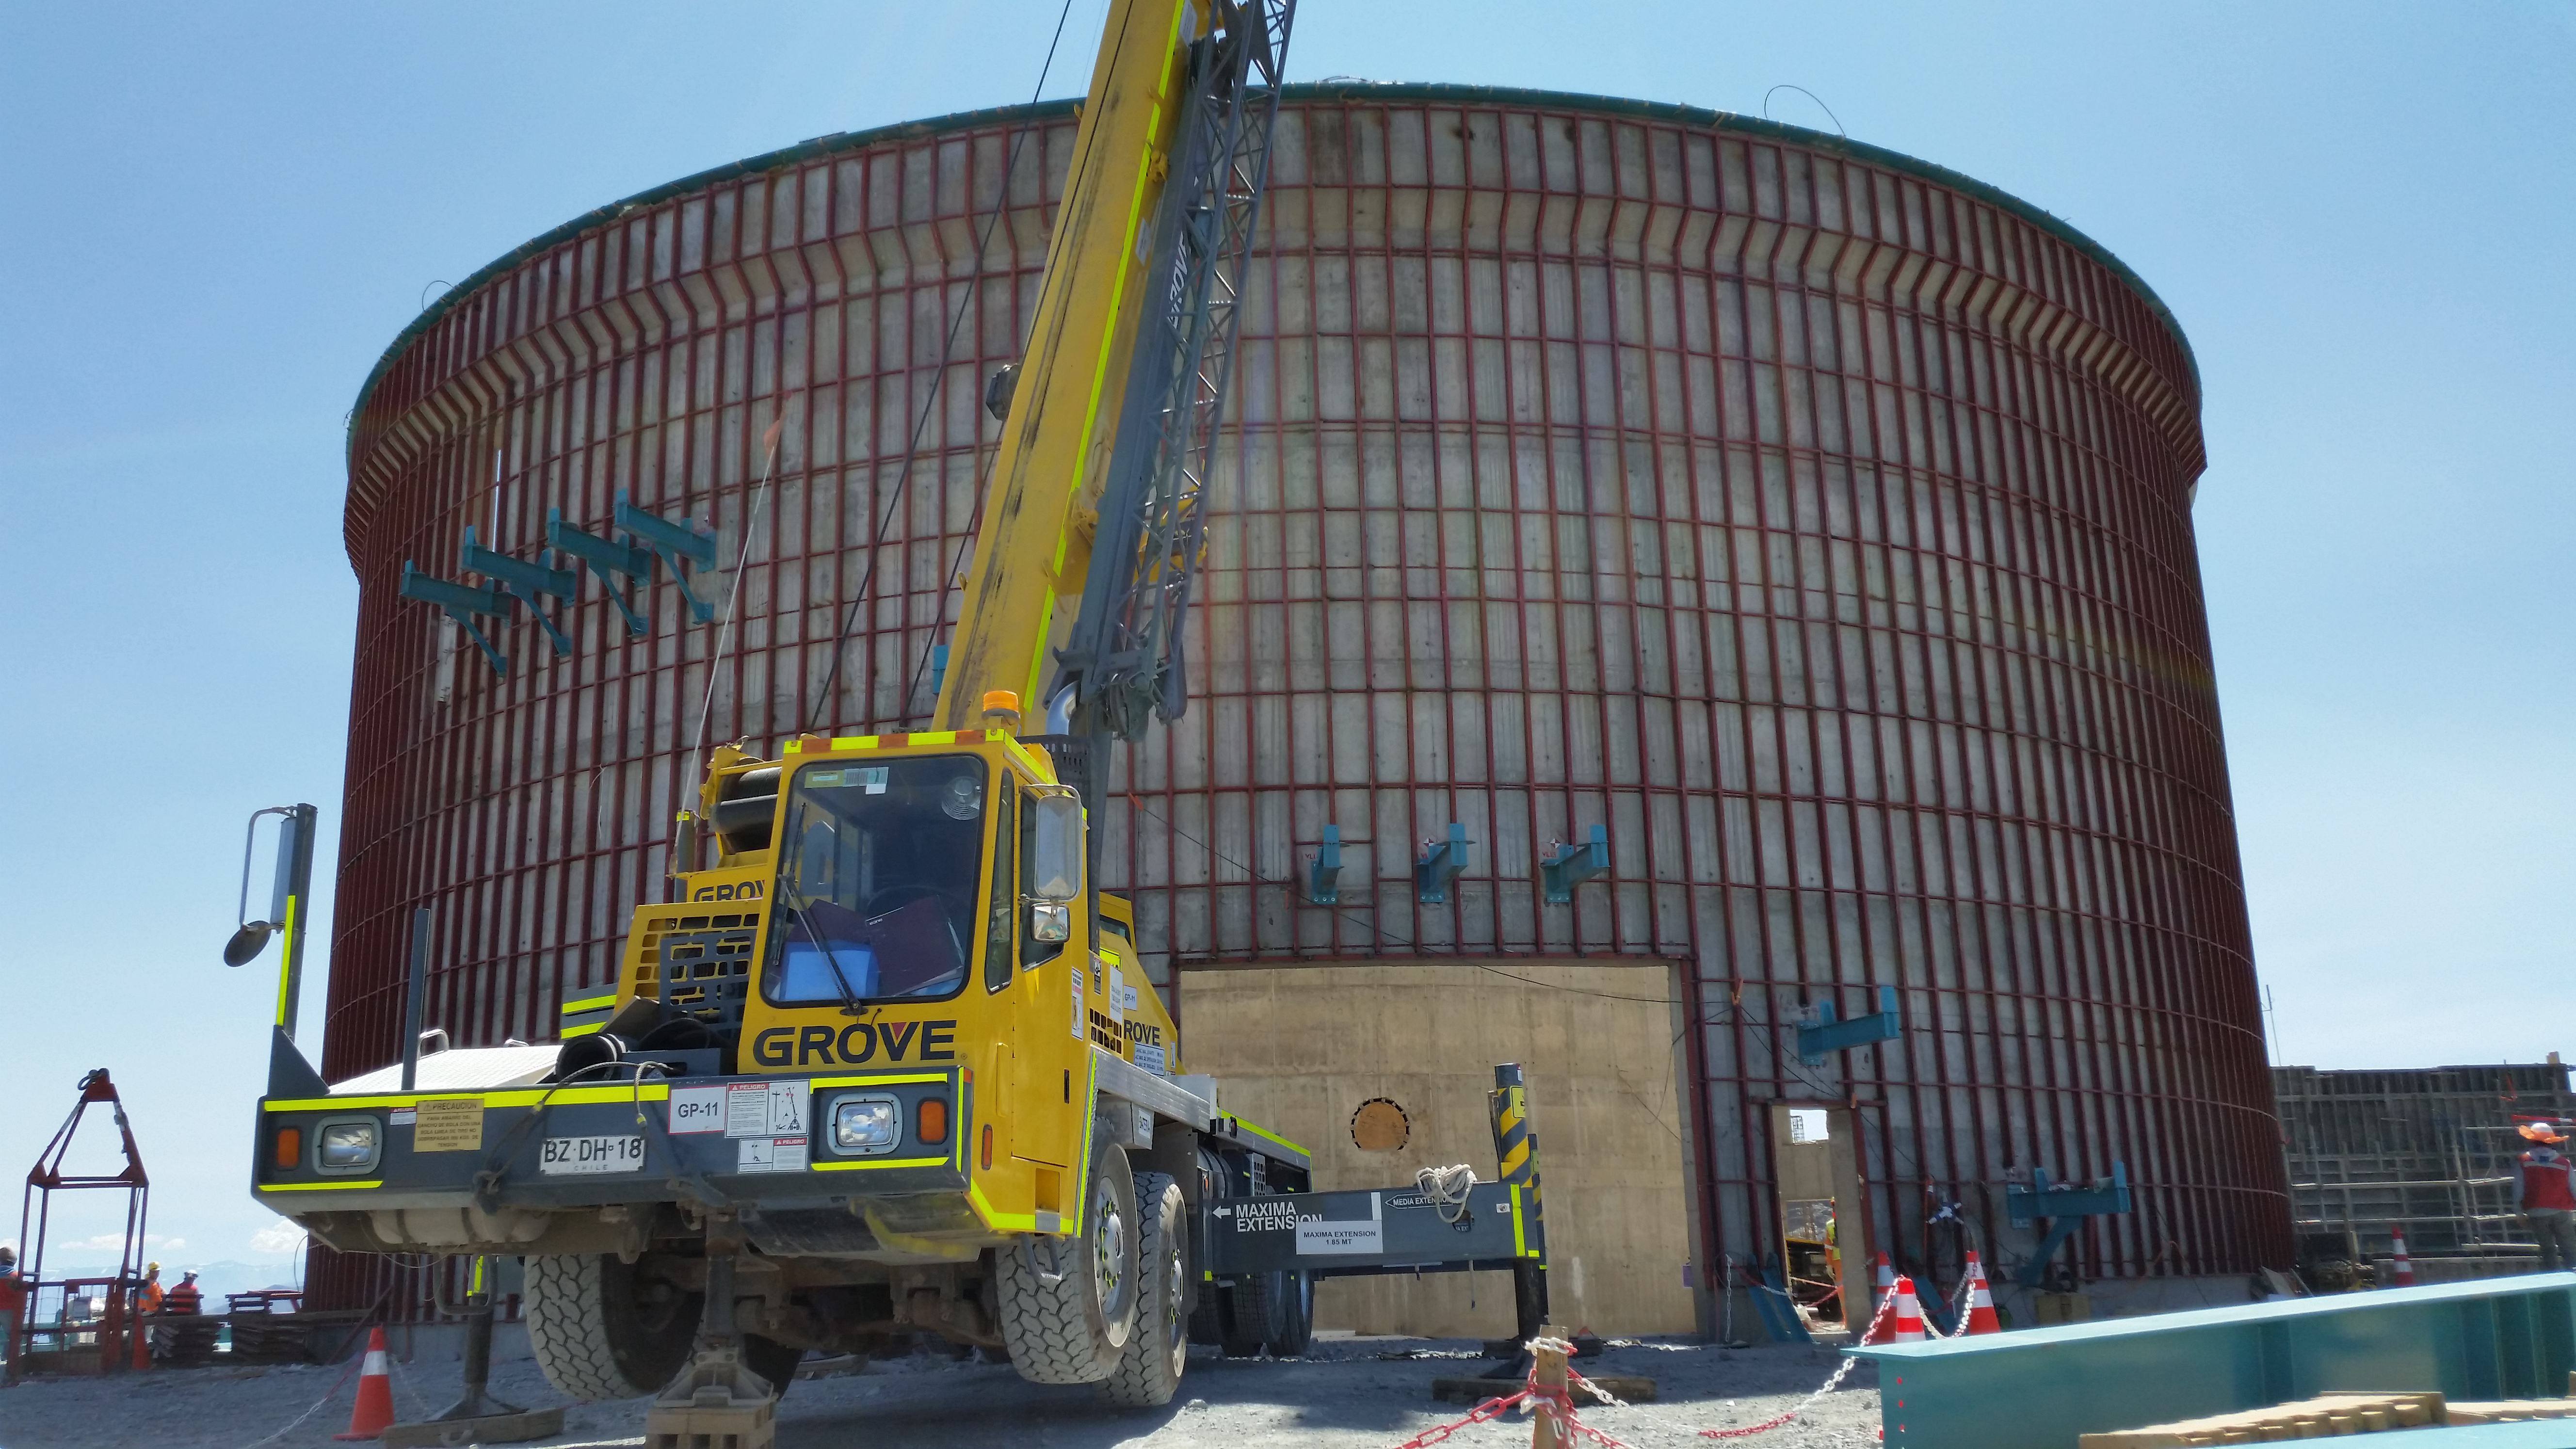

Lower enclosure

The steel structure on the lower enclosure is ready to receive the siding, and the external stair supports are visible.

Credit: Rubin Observatory/NSF/AURA